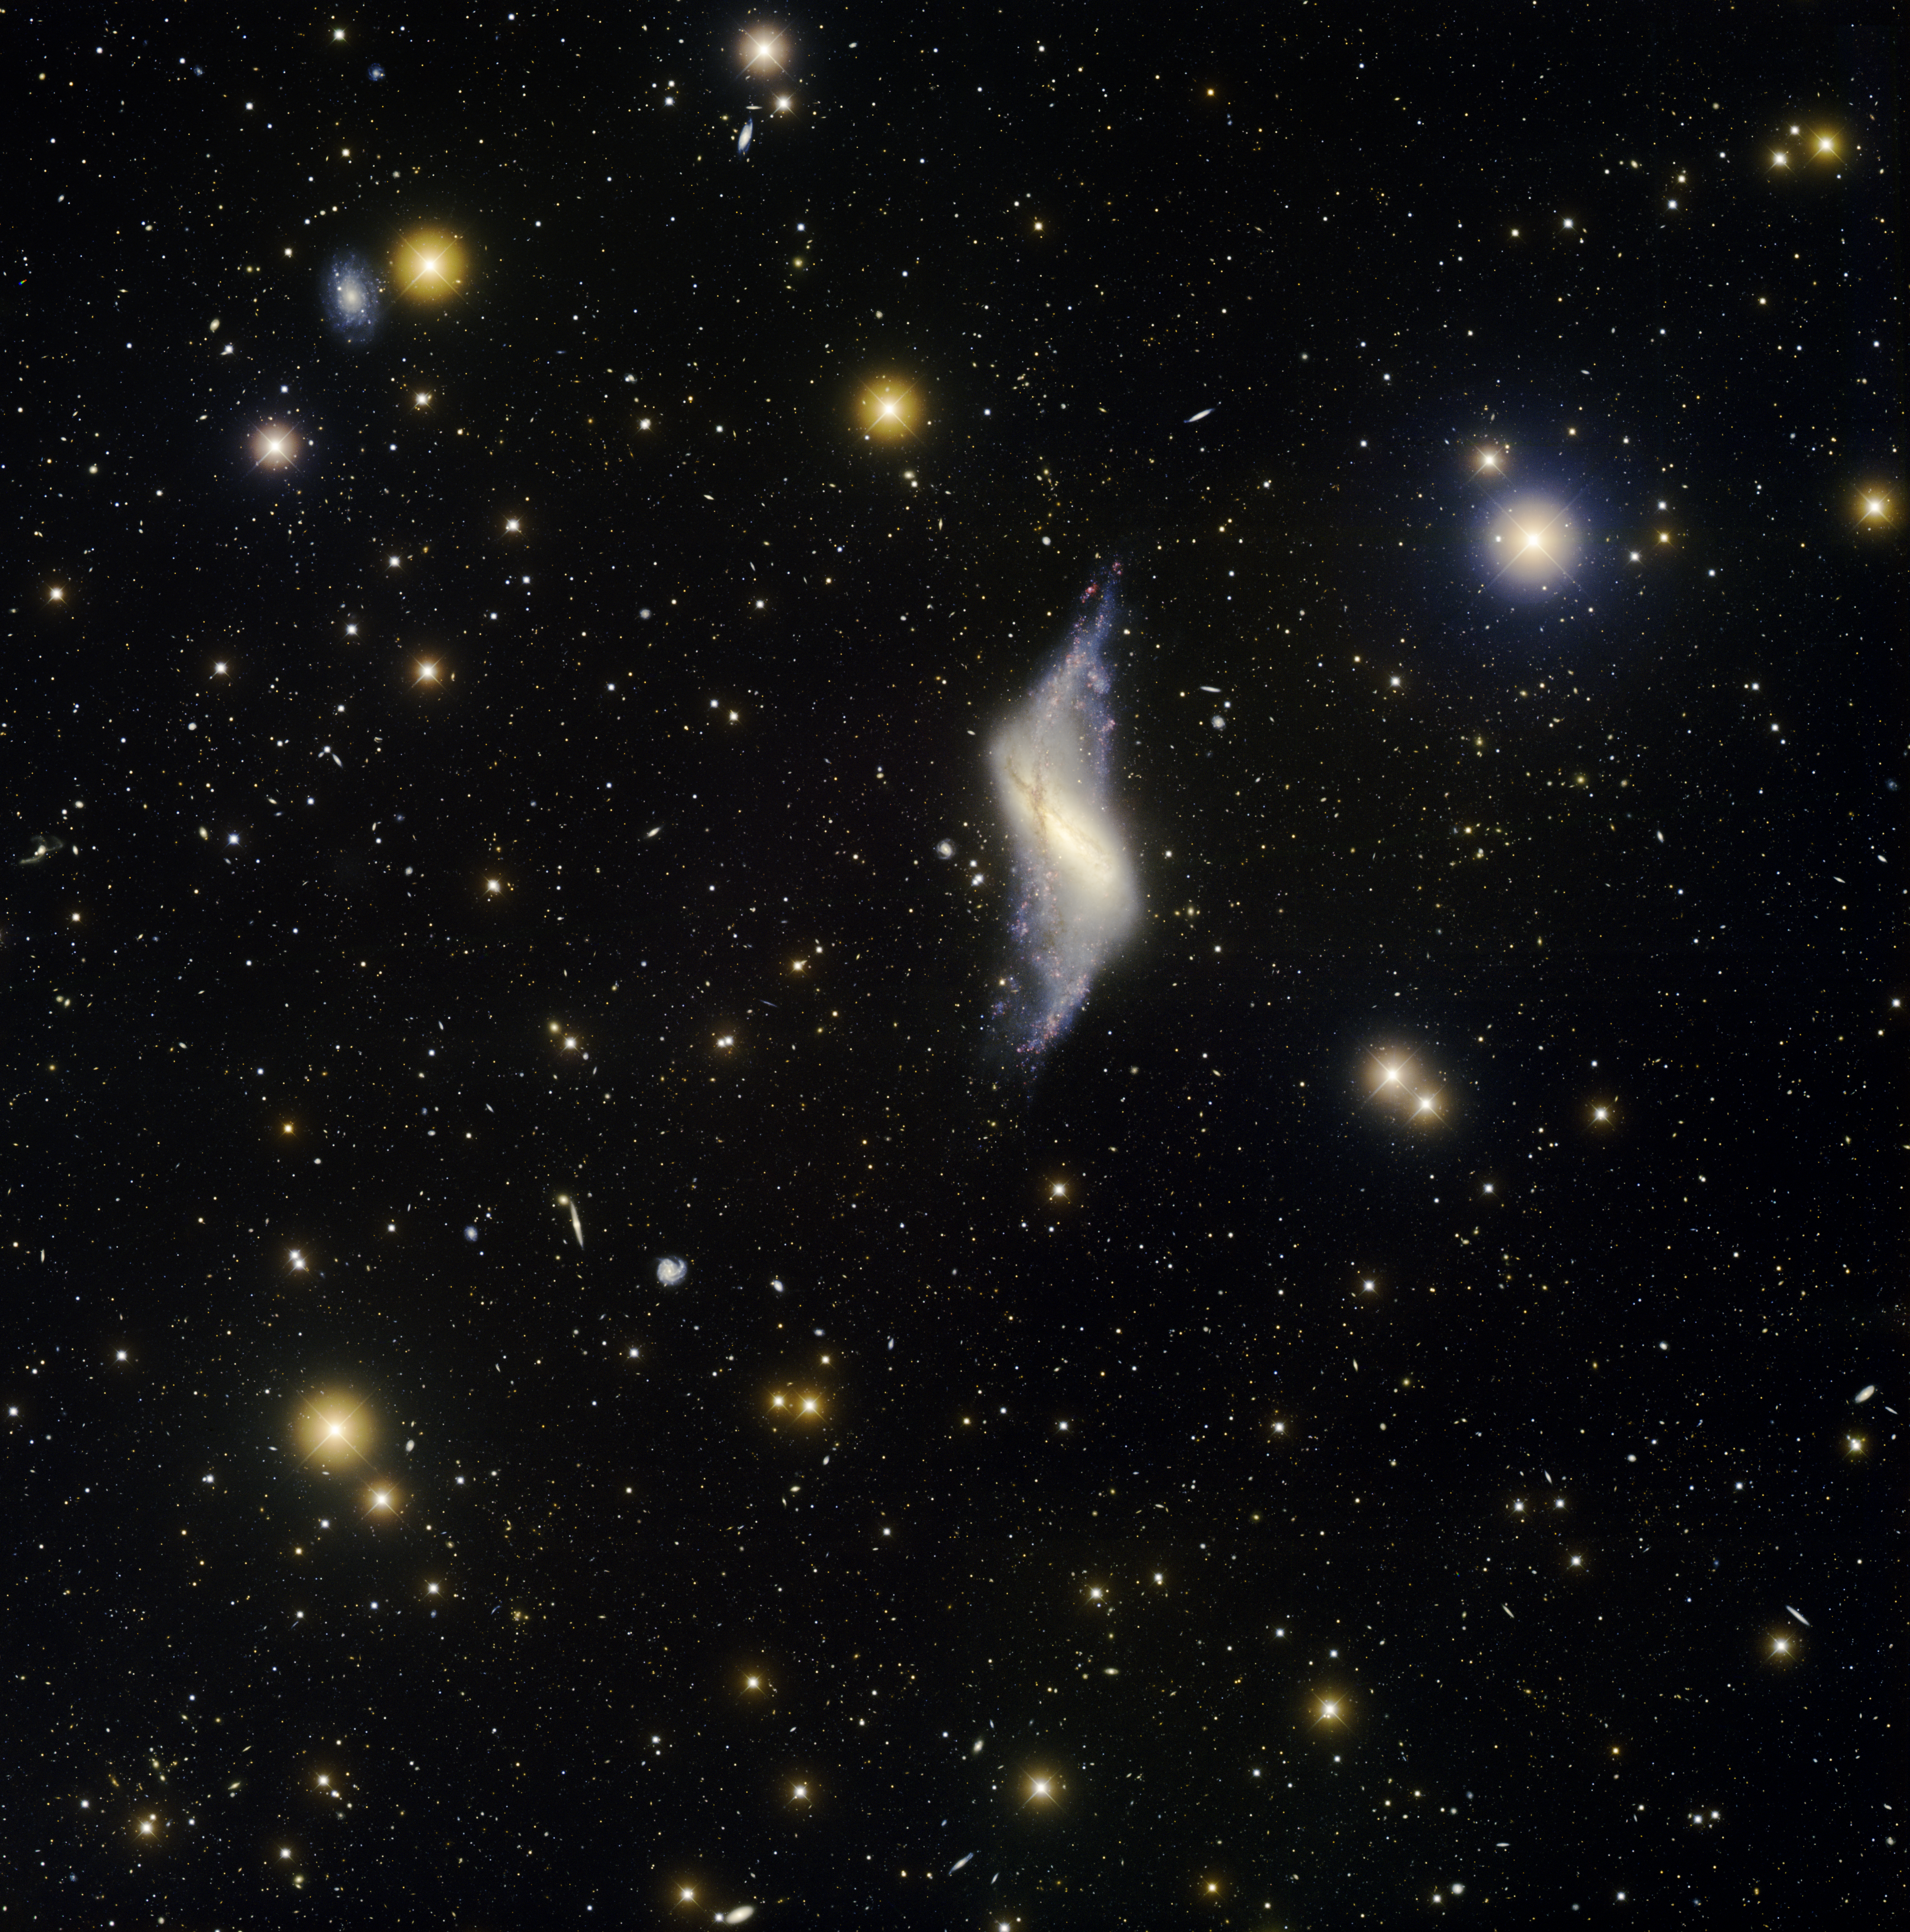

Polar Ring Galaxy, NGC 660

This image was obtained with the wide-field view of the Mosaic camera on the Mayall 4-meter telescope at Kitt Peak National Observatory. It shows NGC 660 and its surroundings. NGC 660 is a striking example of a polar ring galaxy. In the distant background are thousands of other galaxies. Nearly every small blue or yellow smudge is a very distant galaxy. Some of these, like NGC 660, show evidence of collisions or mergers. The image was generated with observations in the B (blue), V (green), I (orange) and Hydrogen-Alpha (red) filters. In this image, North is up, East is to the left.

Credit: T.A. Rector (University of Alaska Anchorage) and H. Schweiker (WIYN and NOIRLab/NSF/AURA)